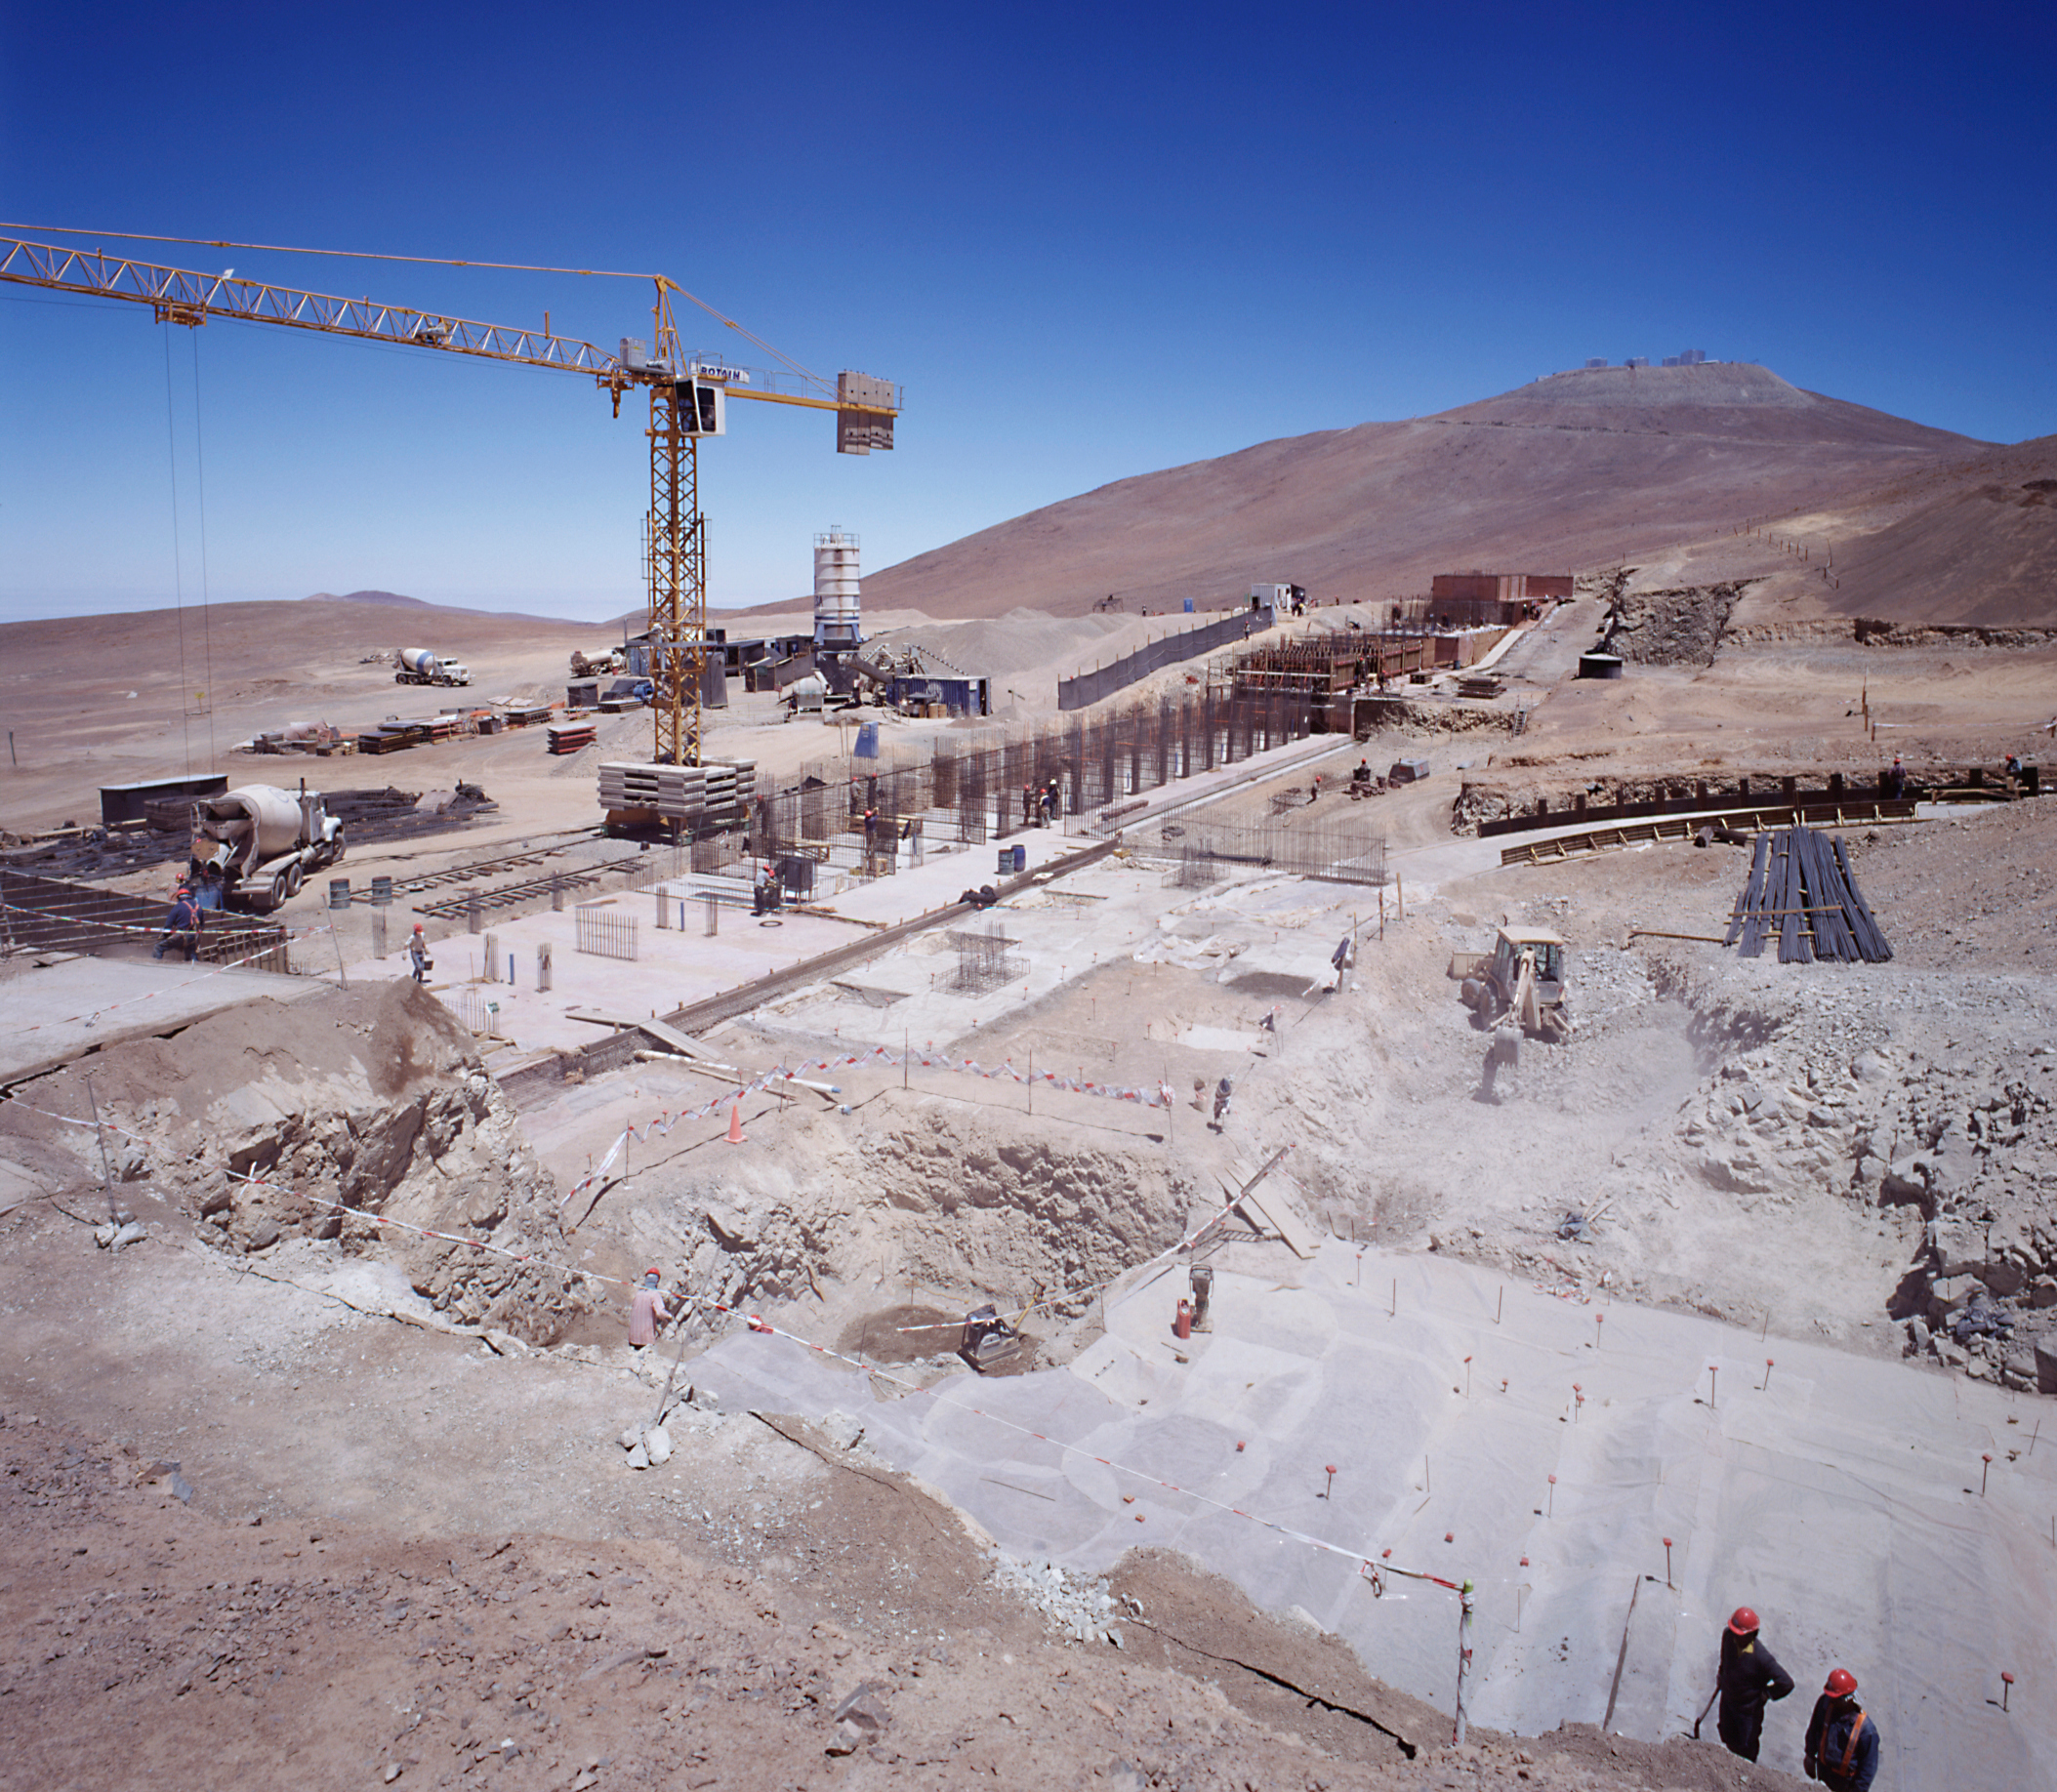

Paranal Residencia under construction

General view of the Paranal Residencia construction site. This building houses the ESO staff and visiting astronomers working at Paranal, with dormitories and offices. Construction was finalized 2001.

Credit: ESO